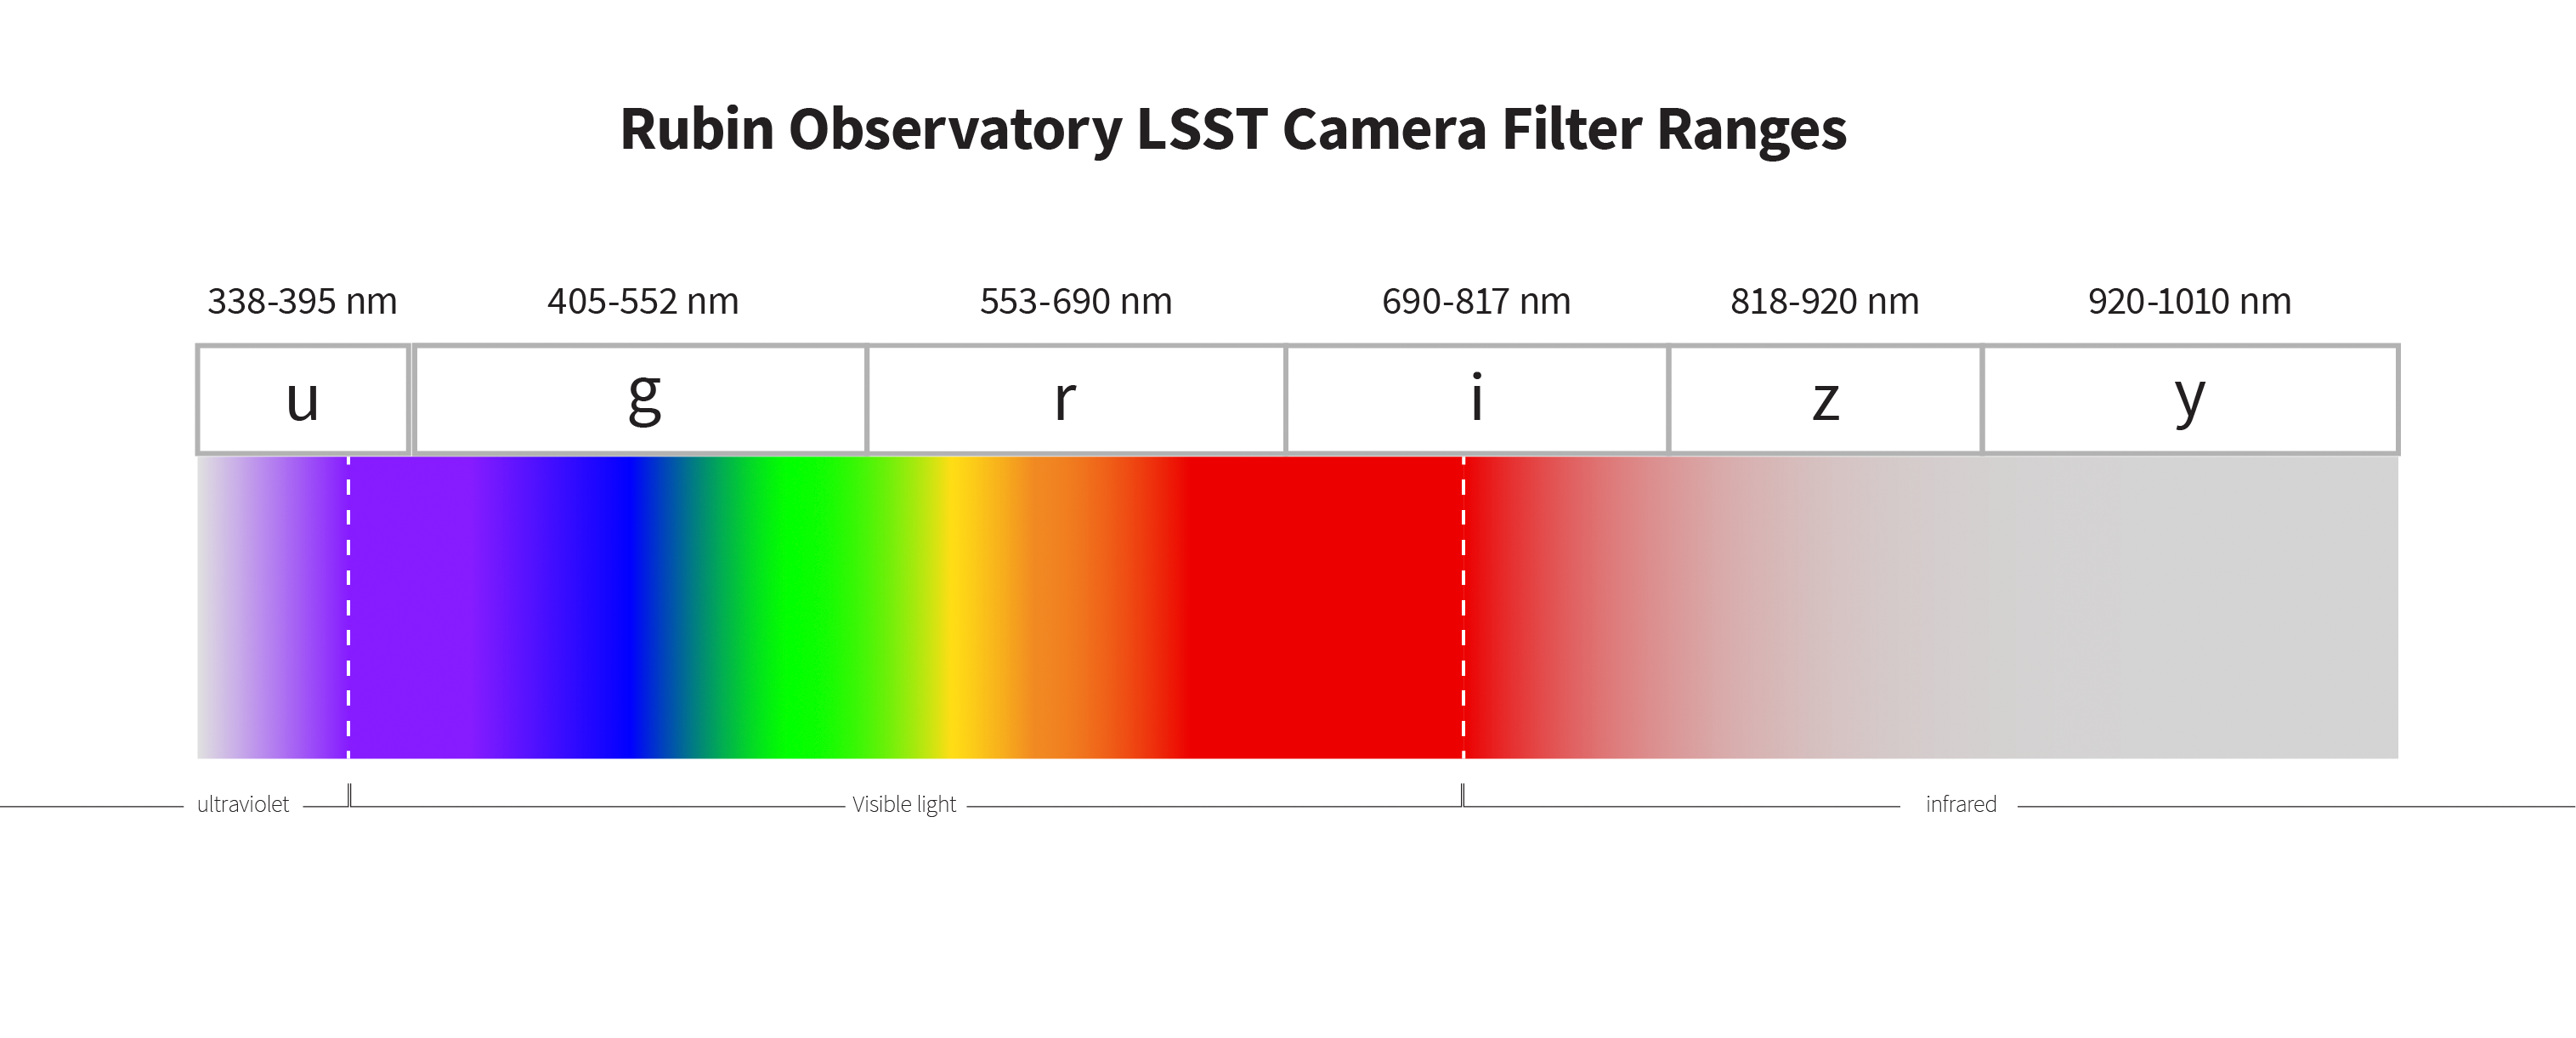

Rubin Filter Ranges

Diagram depicting the range of light visible to the LSST camera.

Credit: RubinObs/NOIRLab/SLAC/NSF/DOE/AURA